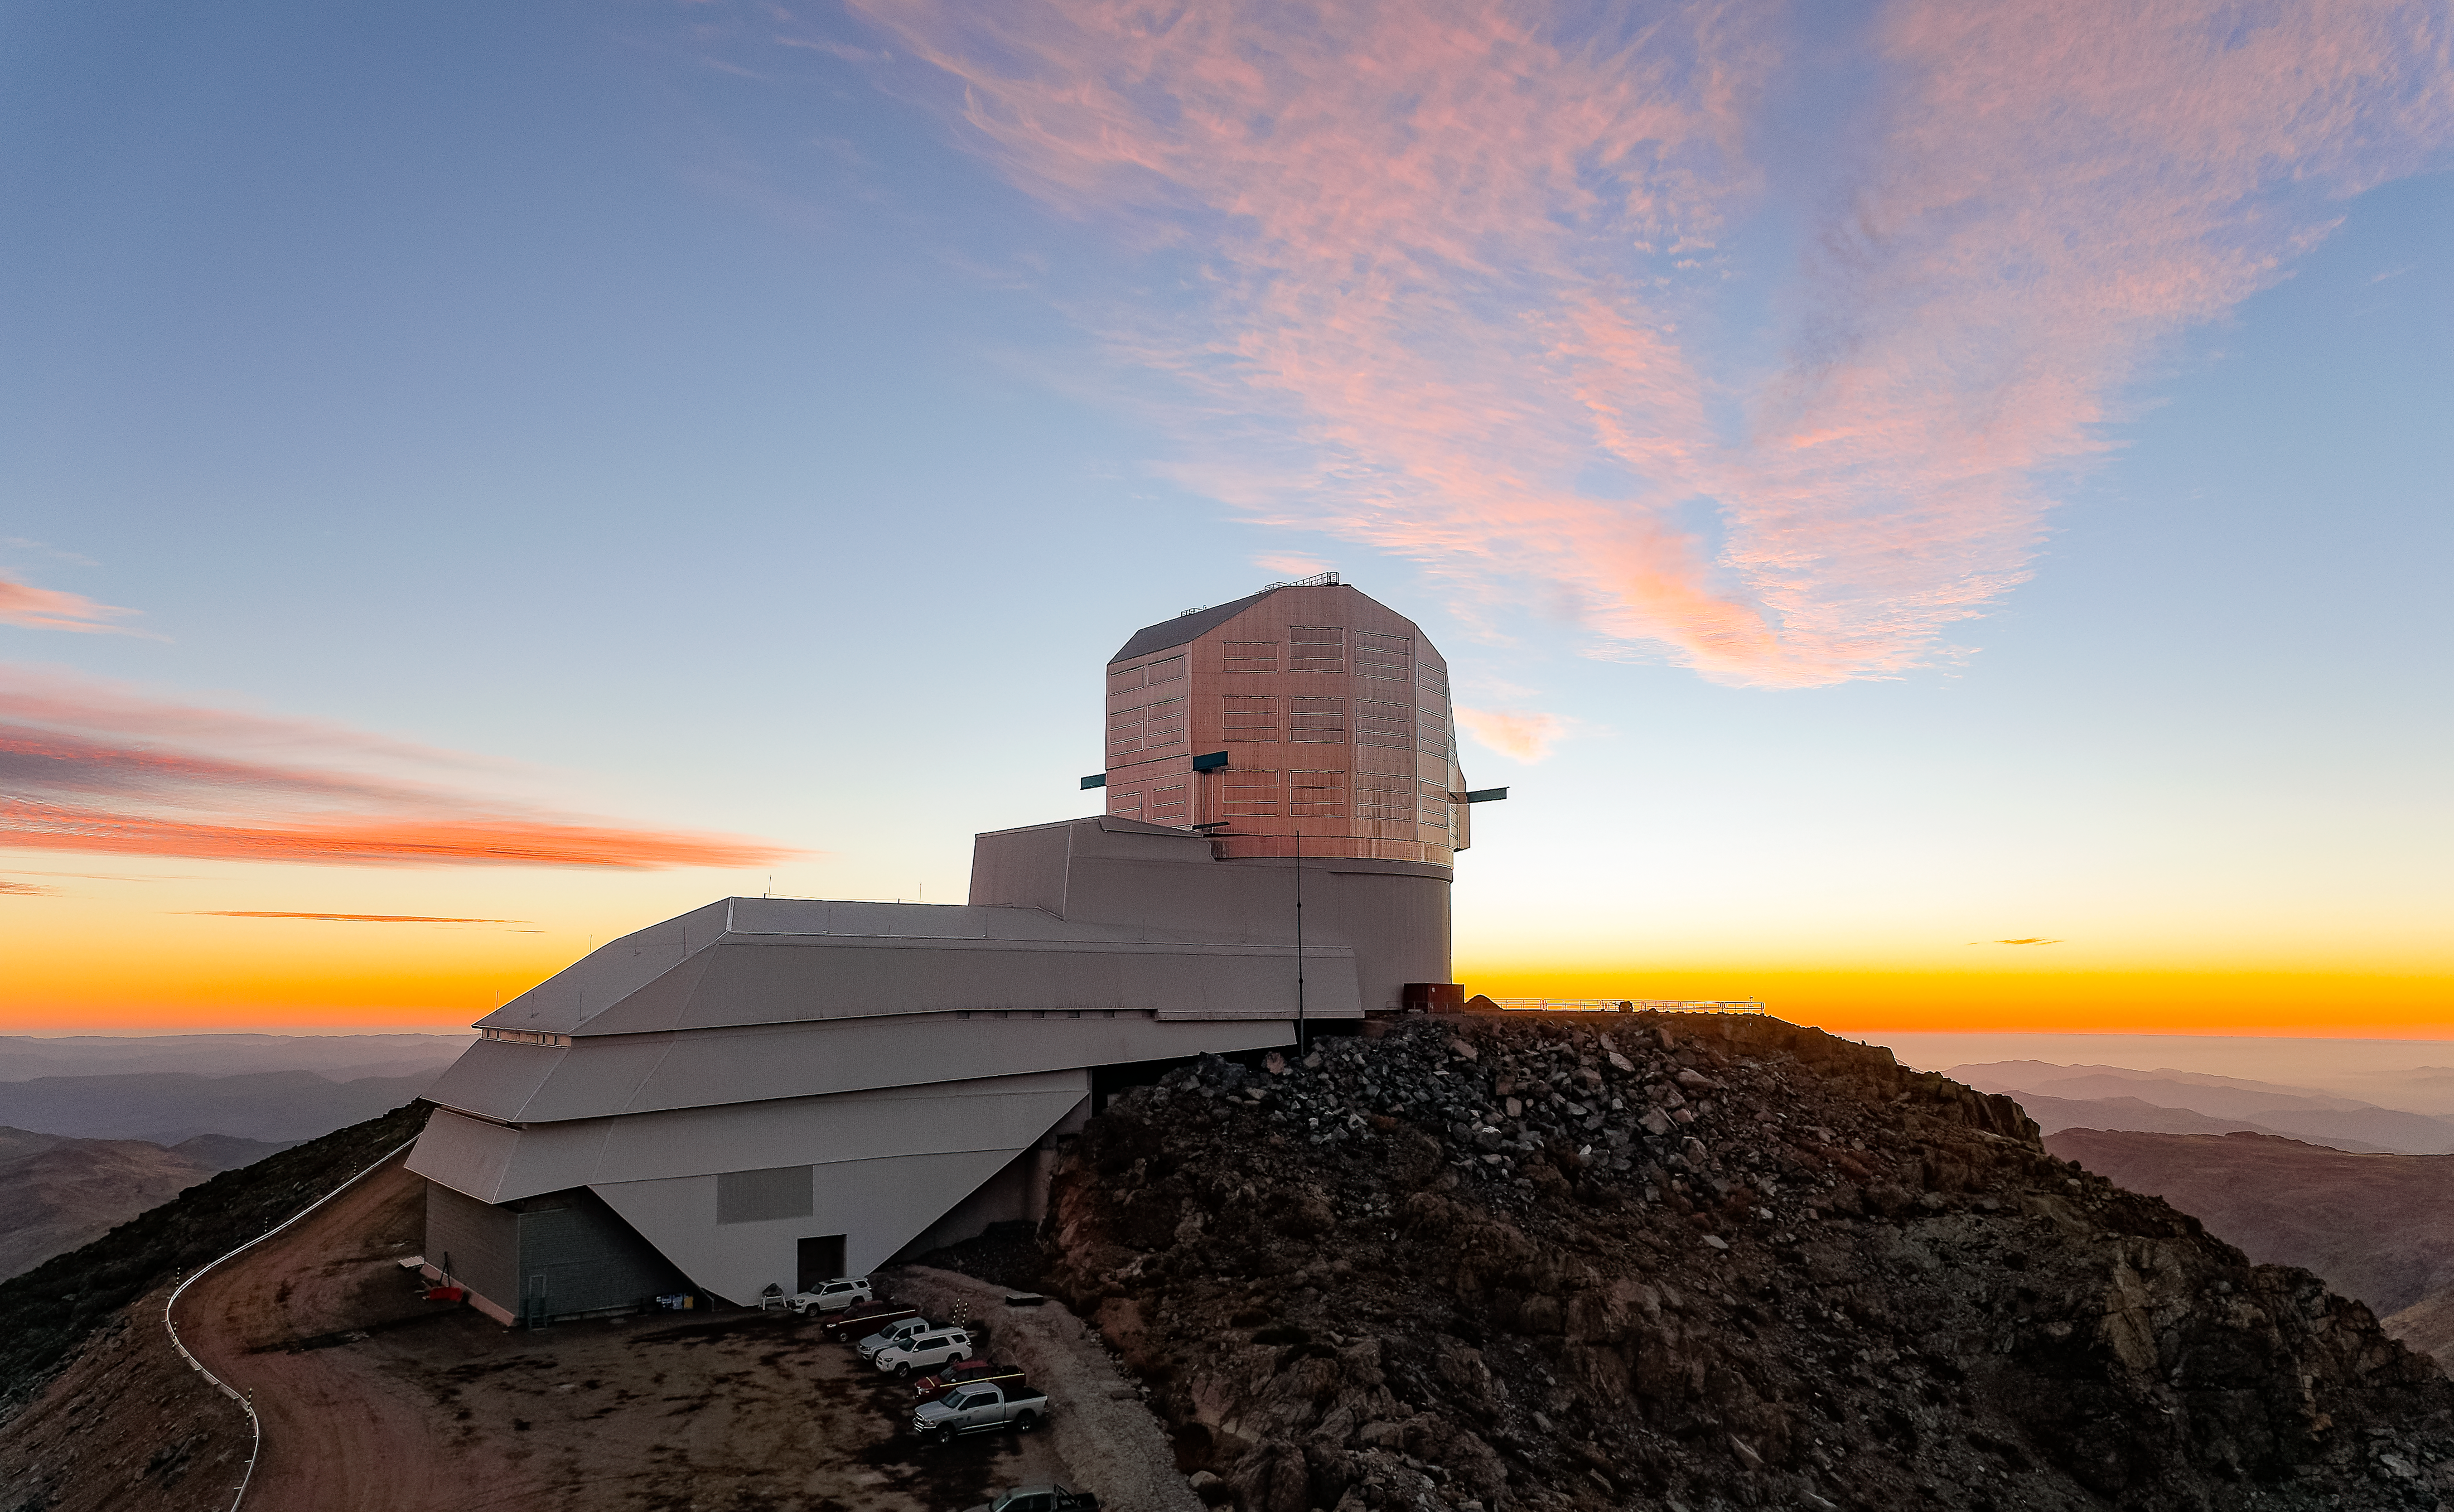

Sunset on Cerro Pachón

NSF–DOE Vera C. Rubin Observatory at sunset on Cerro Pachón, as seen from Rubin Auxiliary Telescope (AuxTel).

This image was taken on a media visit with a reporter from the Wall Street Journal.

Credit: RubinObs/NSF/DOE/NOIRLab/SLAC/AURA/W. O'Mullane